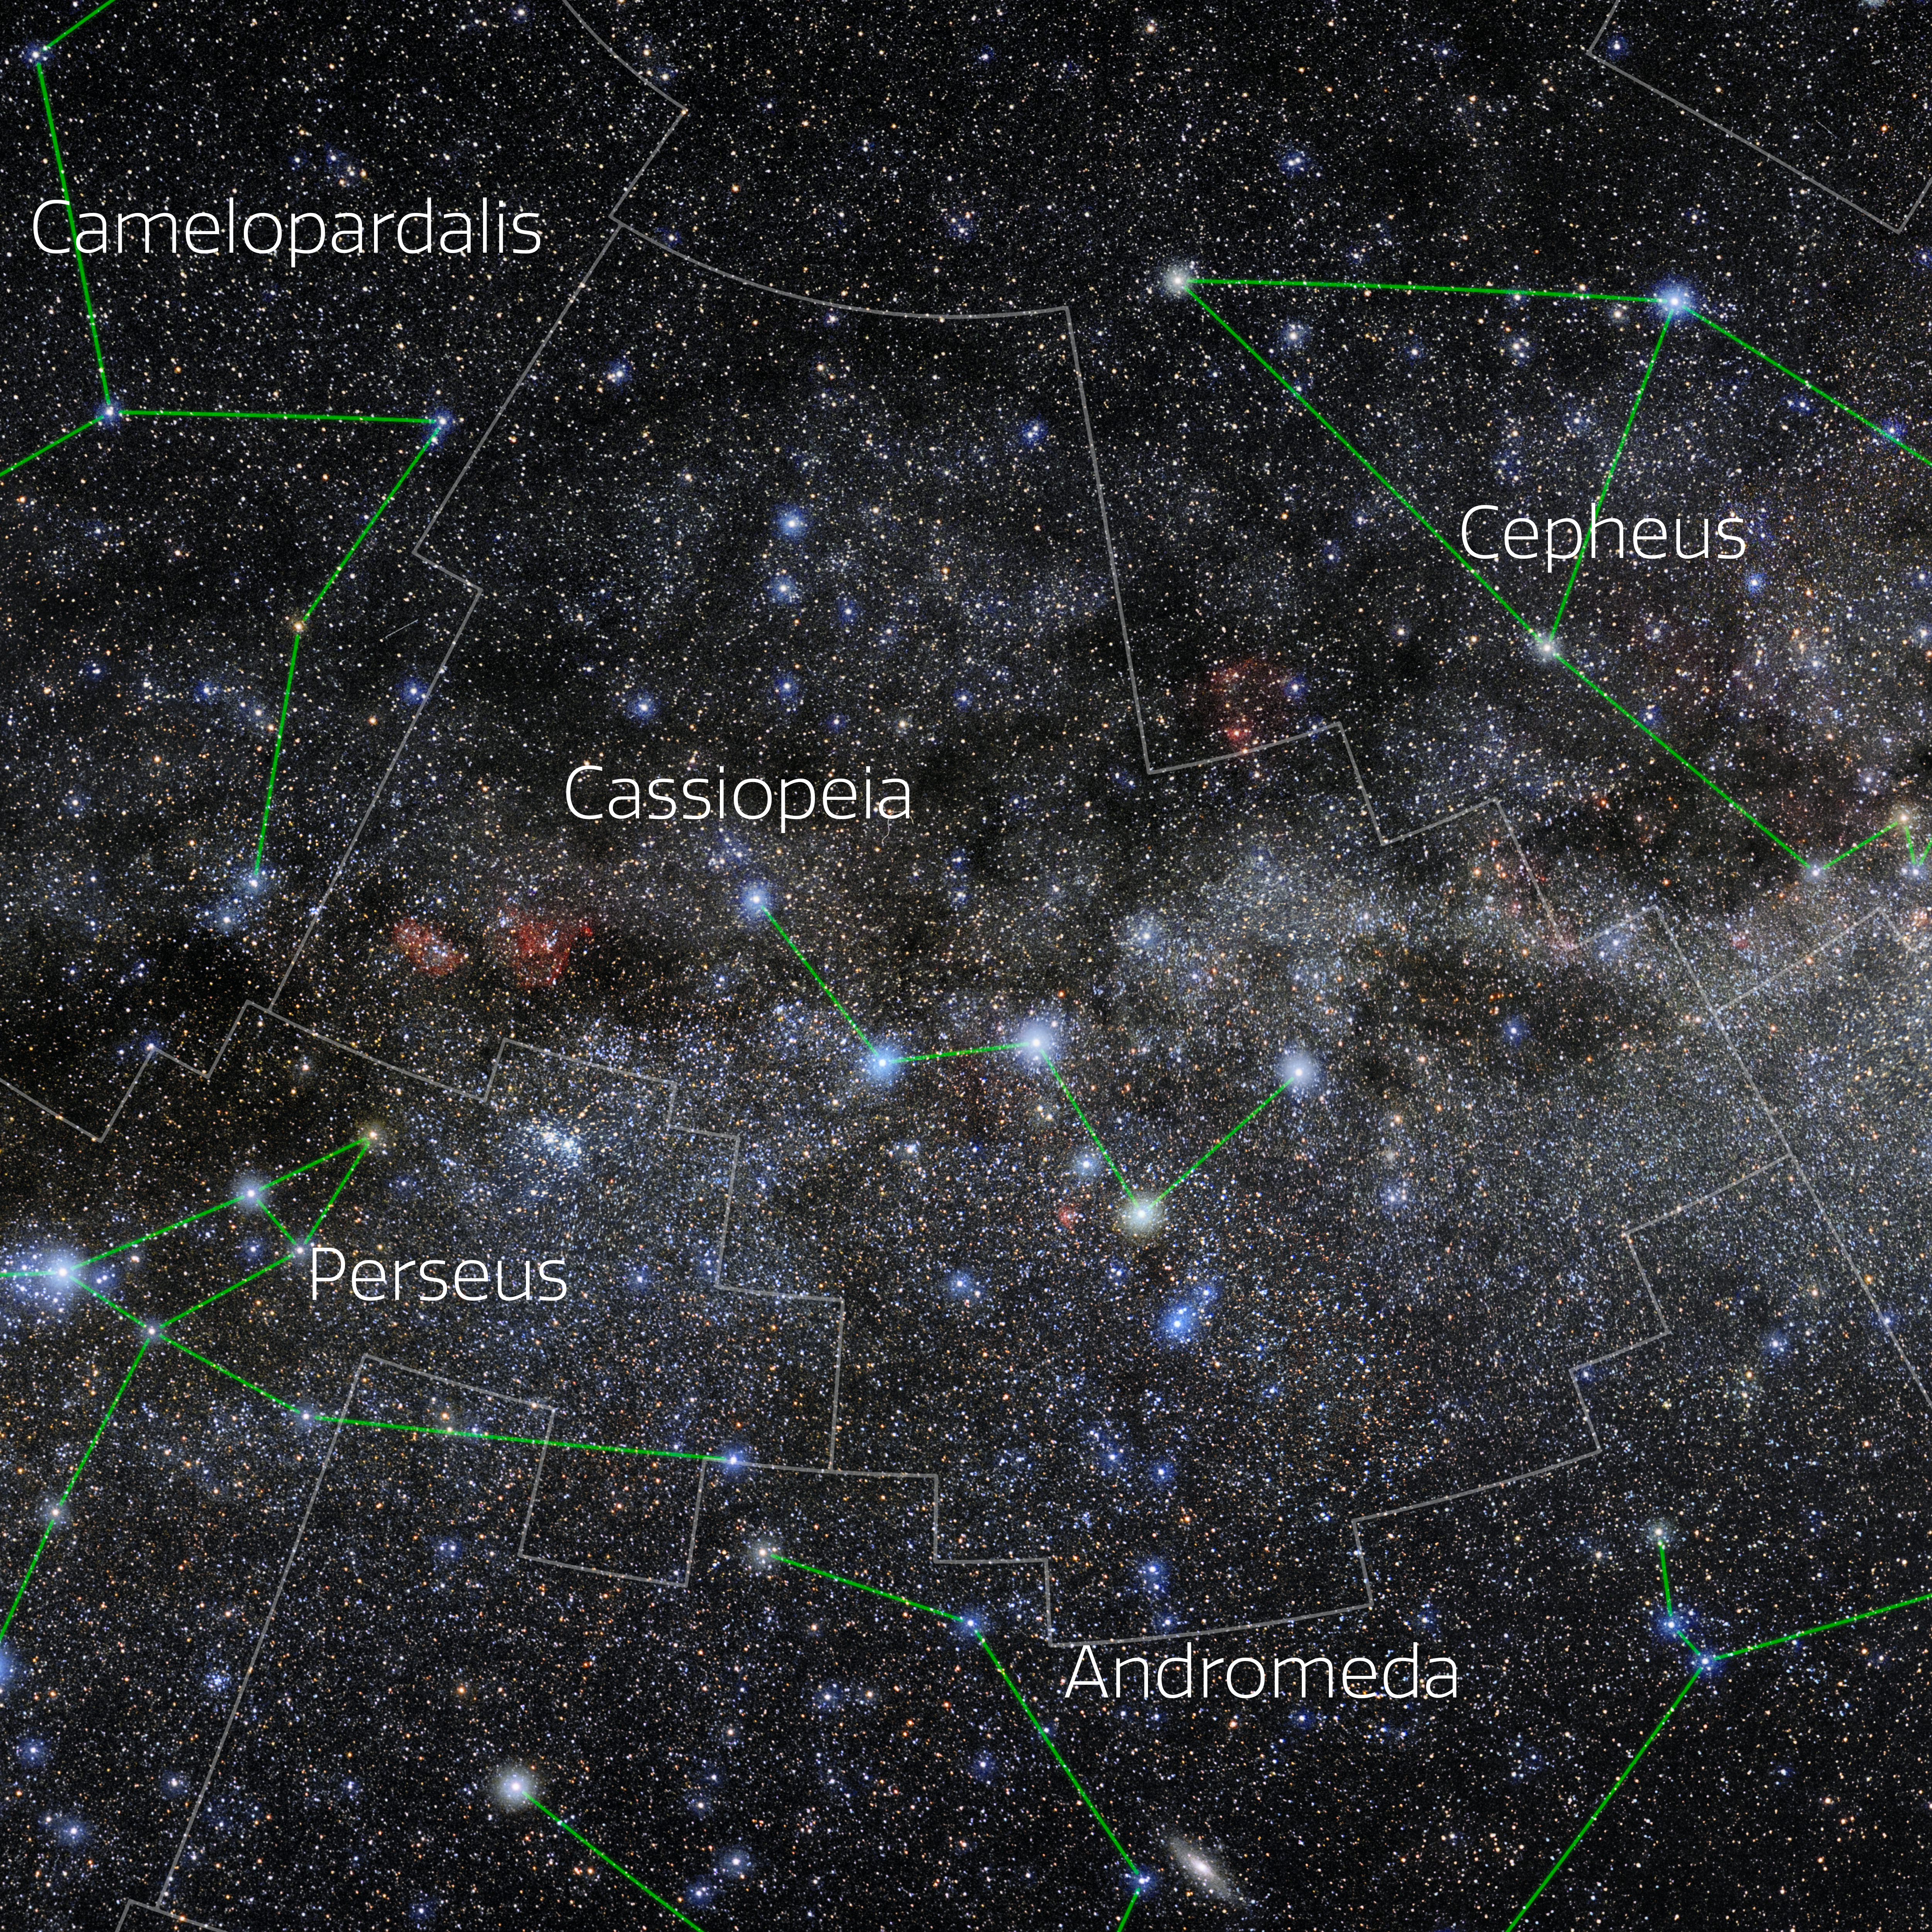

Cassiopeia (Annotated)

Photo of the constellation Cassiopeia with annotations from IAU and Sky & Telescope. Here is the non-annotated version.

Credit: E. Slawik/NOIRLab/NSF/AURA/M. Zamani